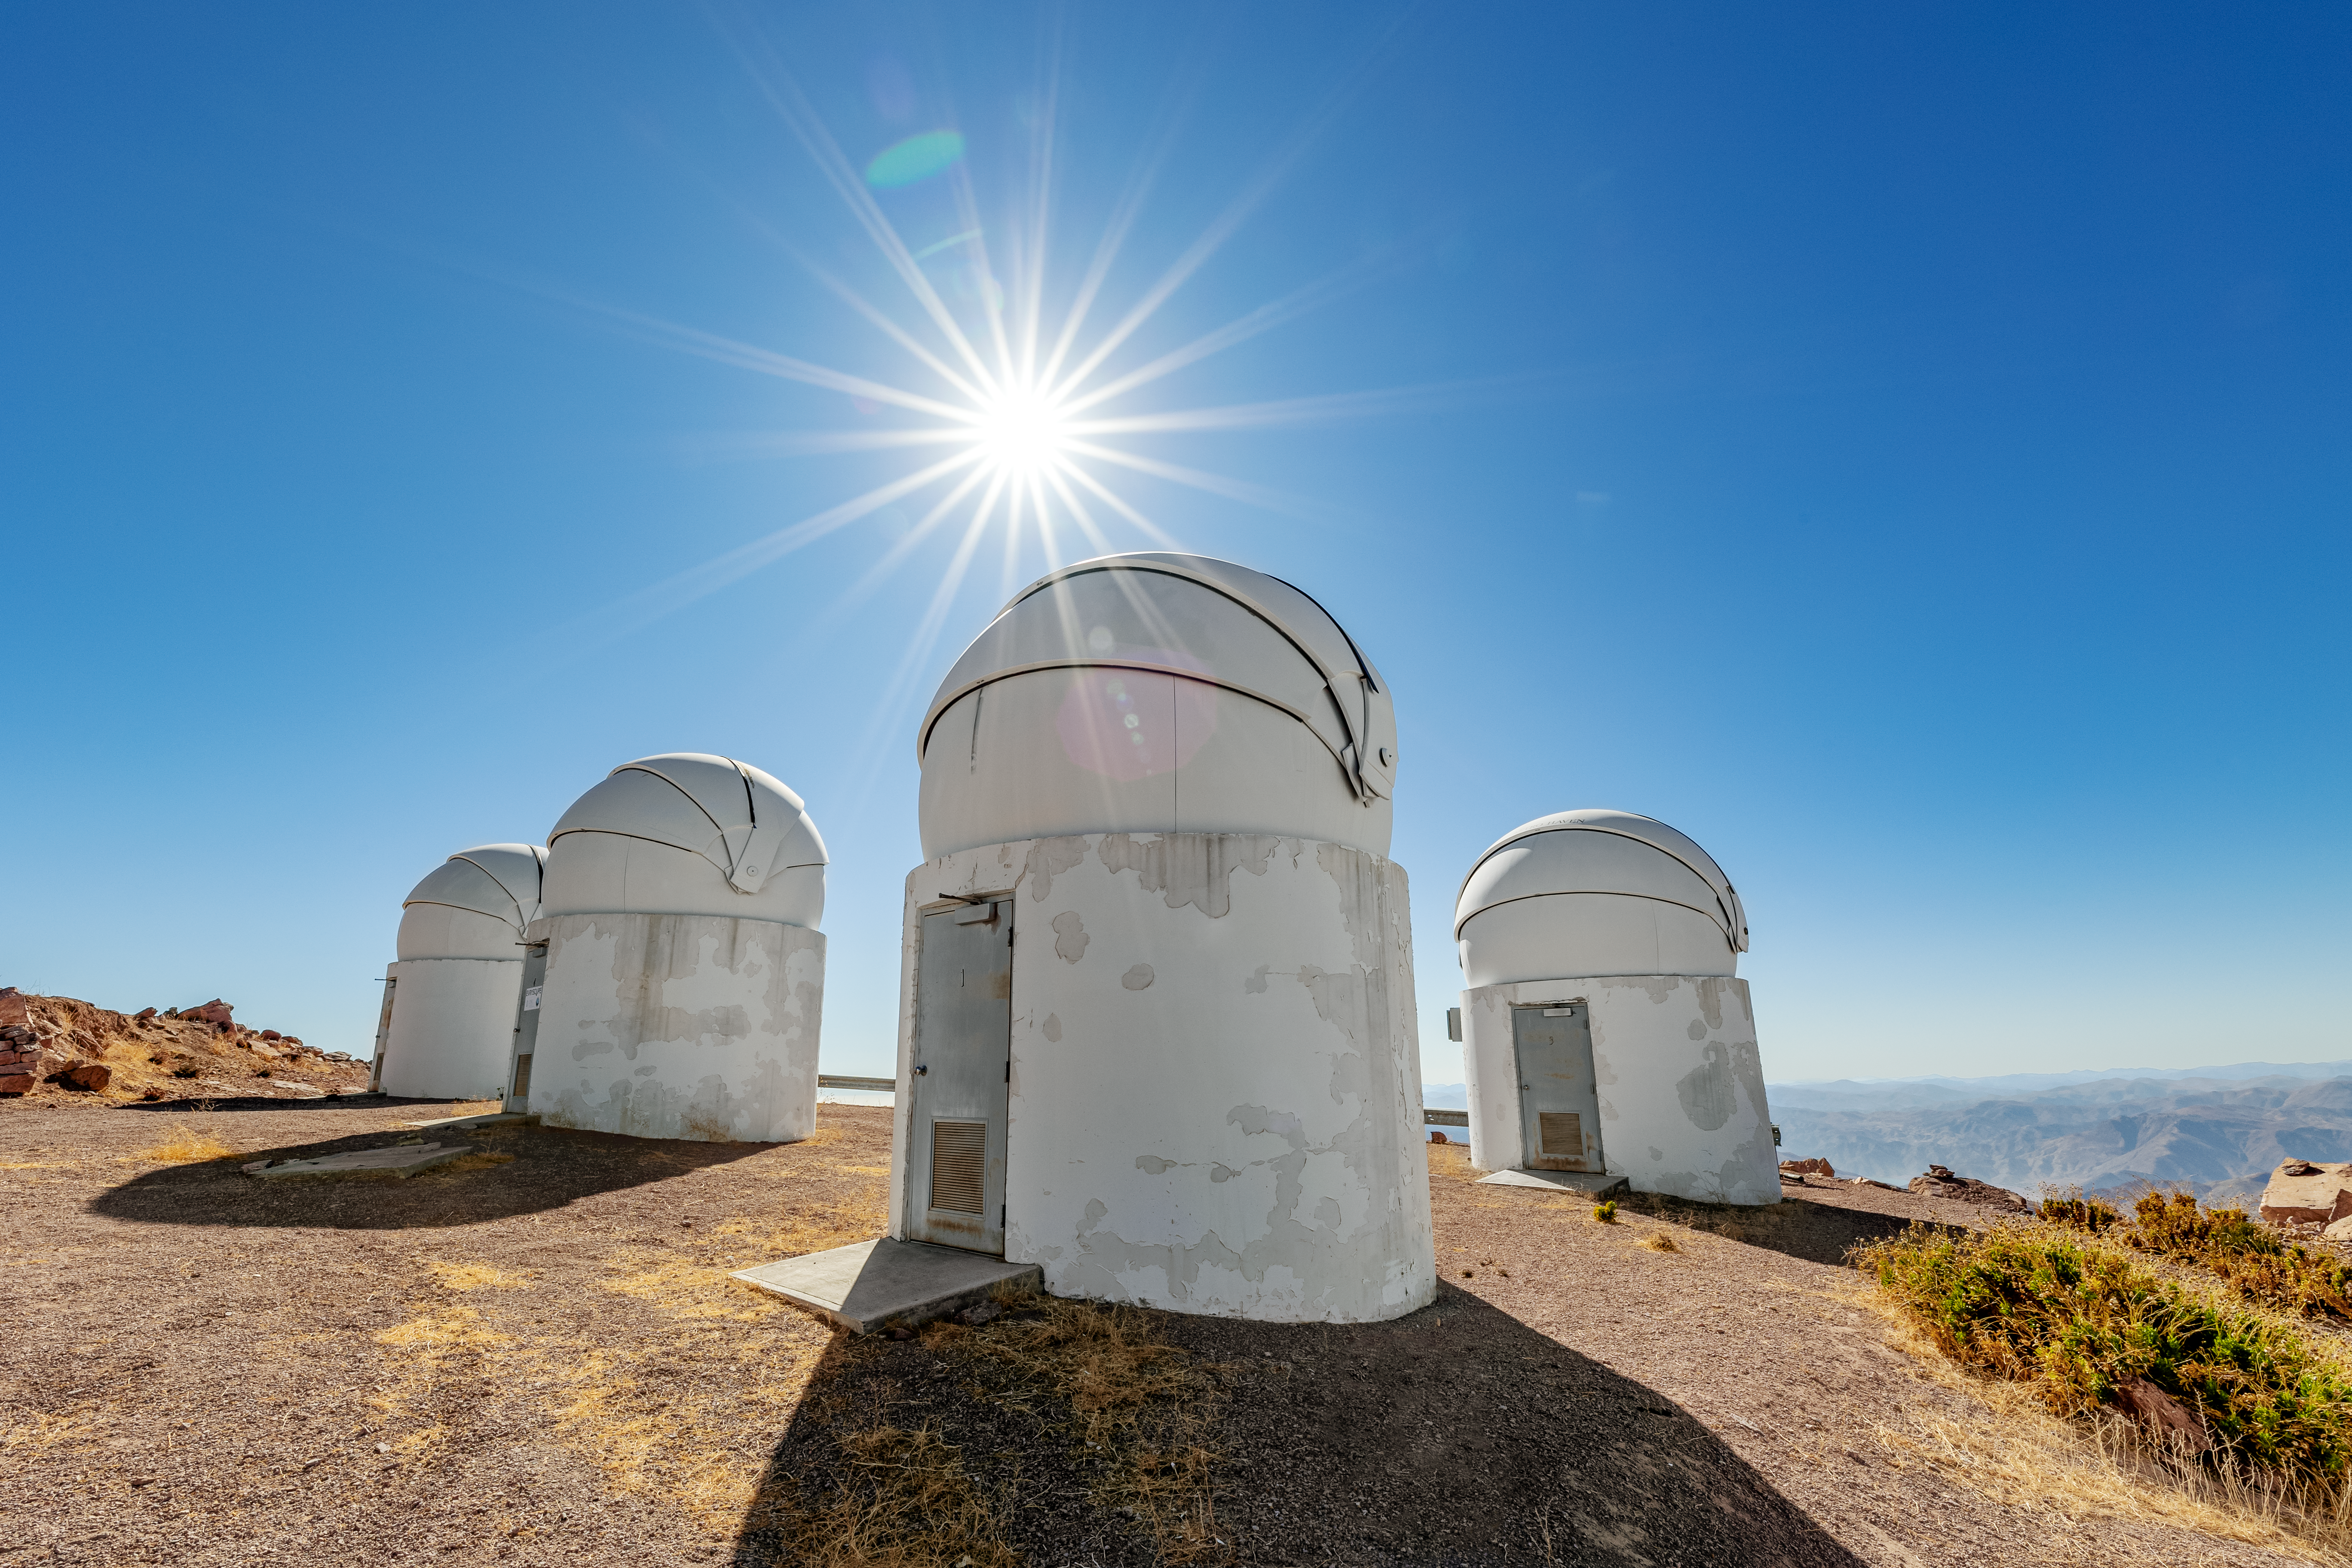

PROMPT Telescopes on CTIO

This view includes several of the elements of PROMPT -- an acronym for Panchromatic Robotic Optical Monitoring and Polarimetry Telescopes -- aon CTIO.

Credit: CTIO/NOIRLab/NSF/AURA/ T. Slovinský